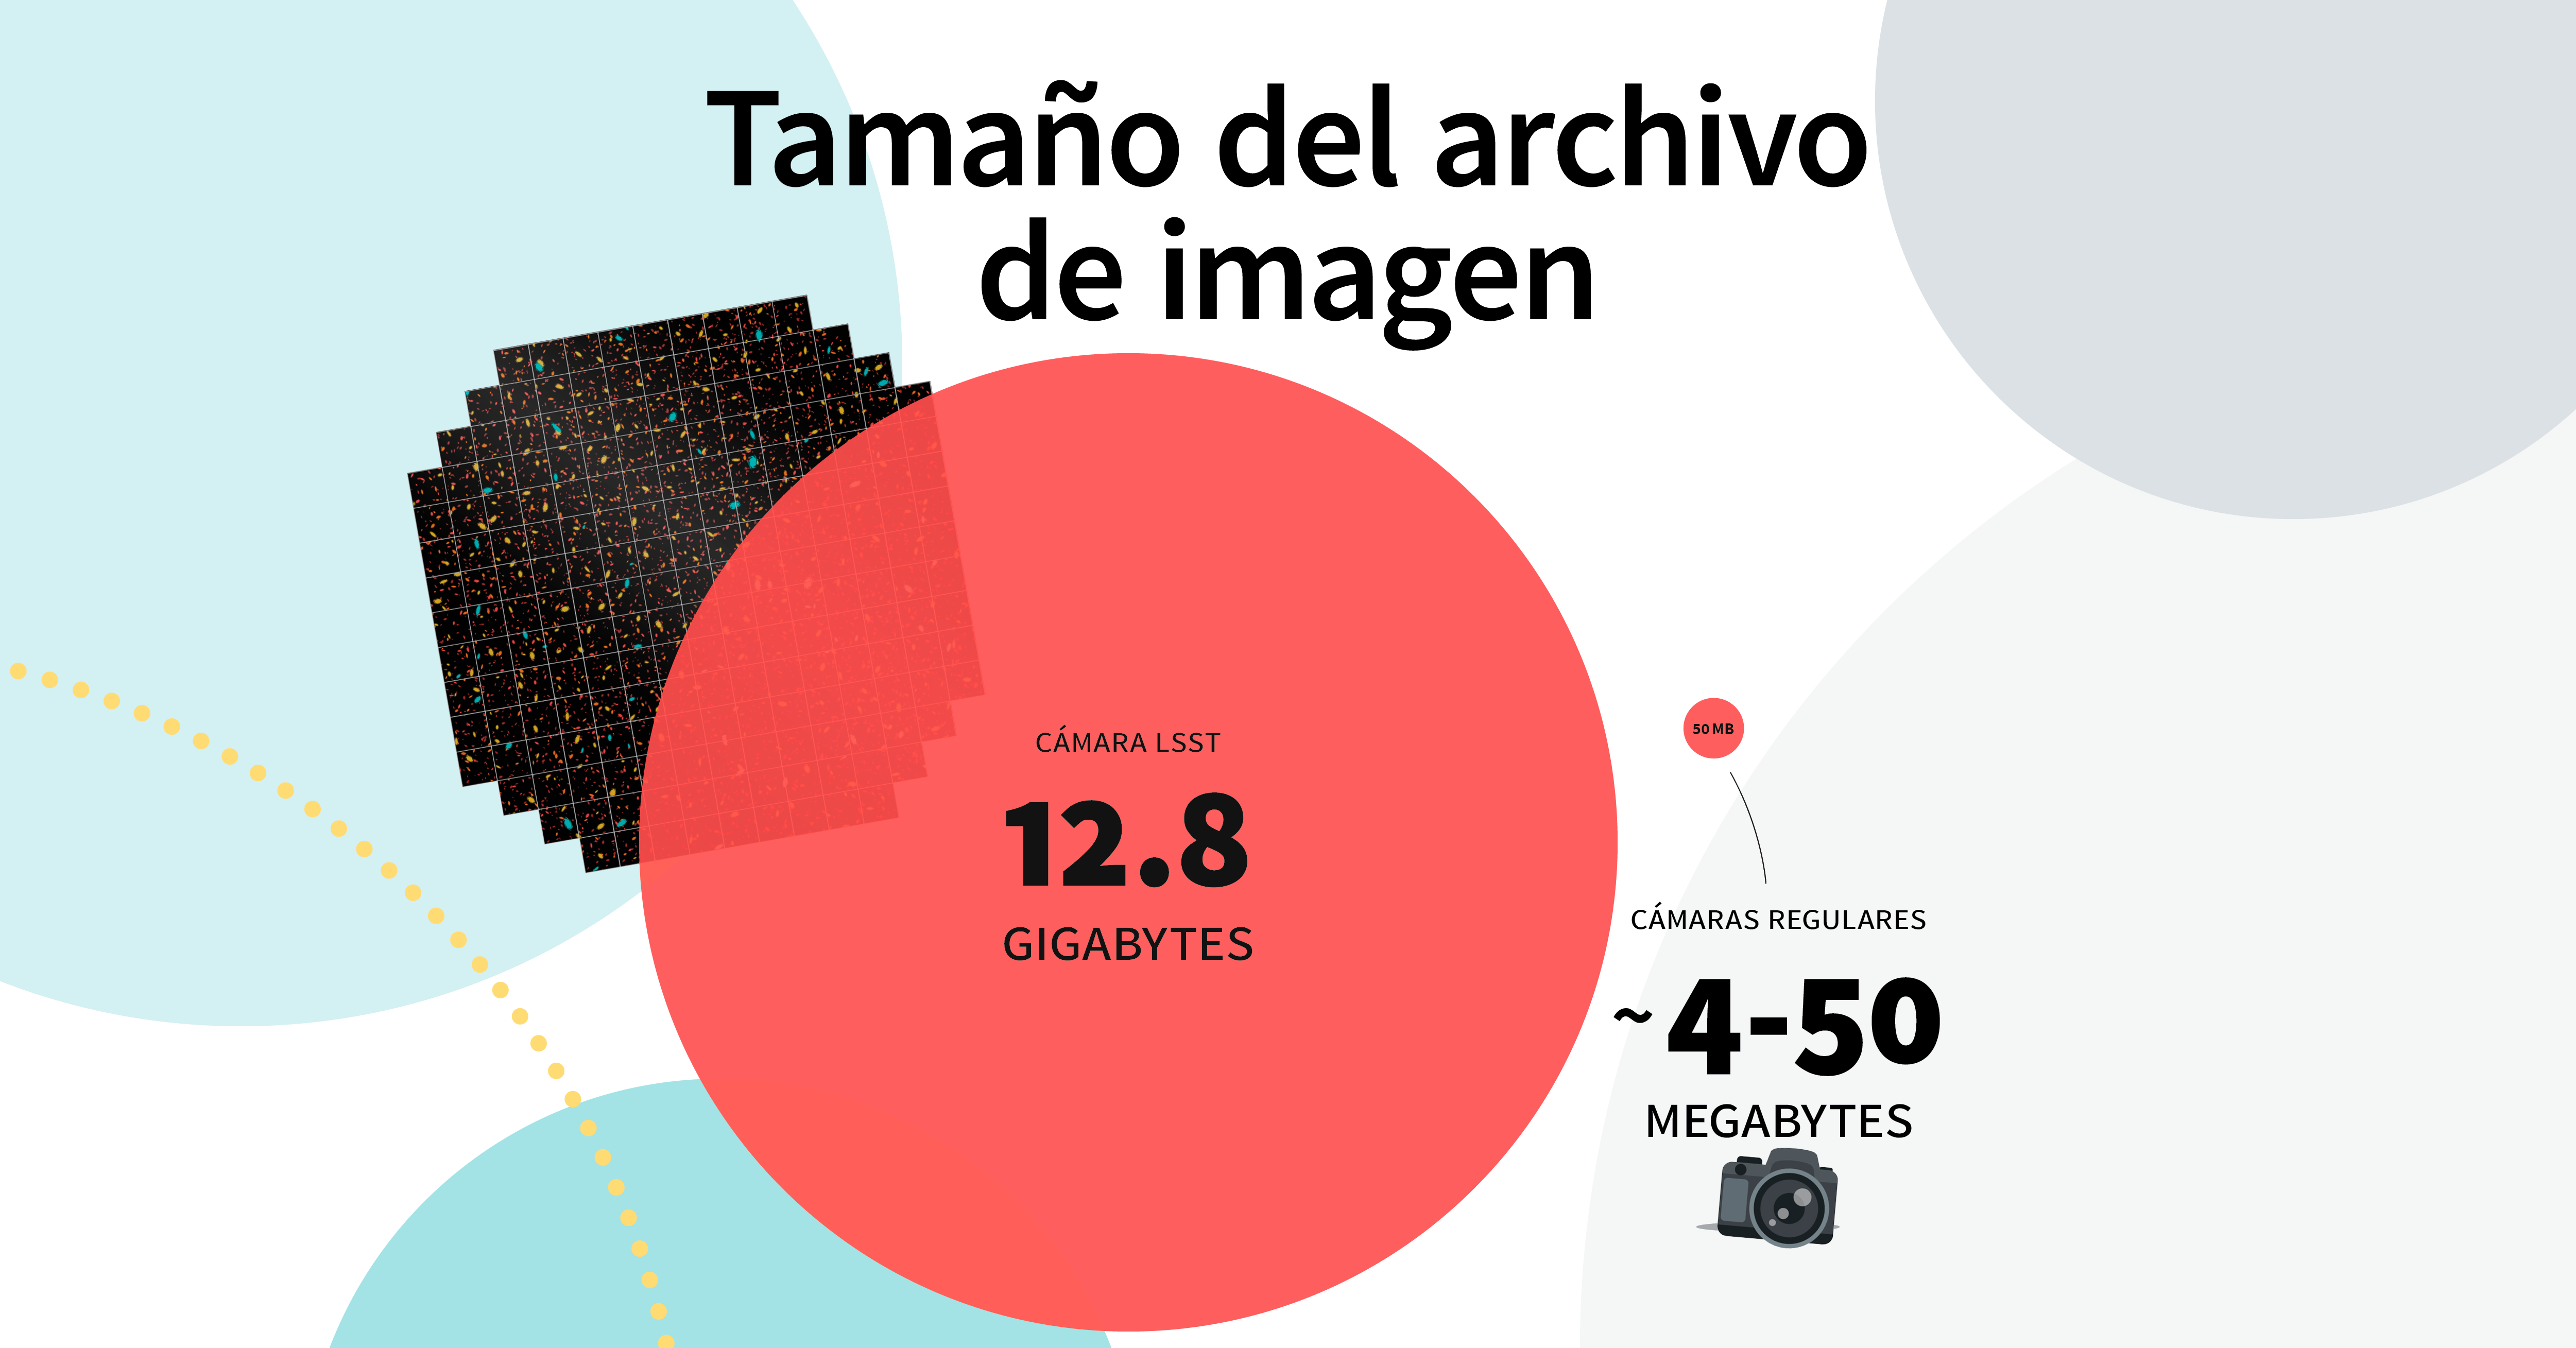

LSST Camera Illustration

Educational illustration of the Rubin Observatory LSST Camera.

Credit: RubinObs/NOIRLab/SLAC/NSF/DOE/AURA/J. Pinto